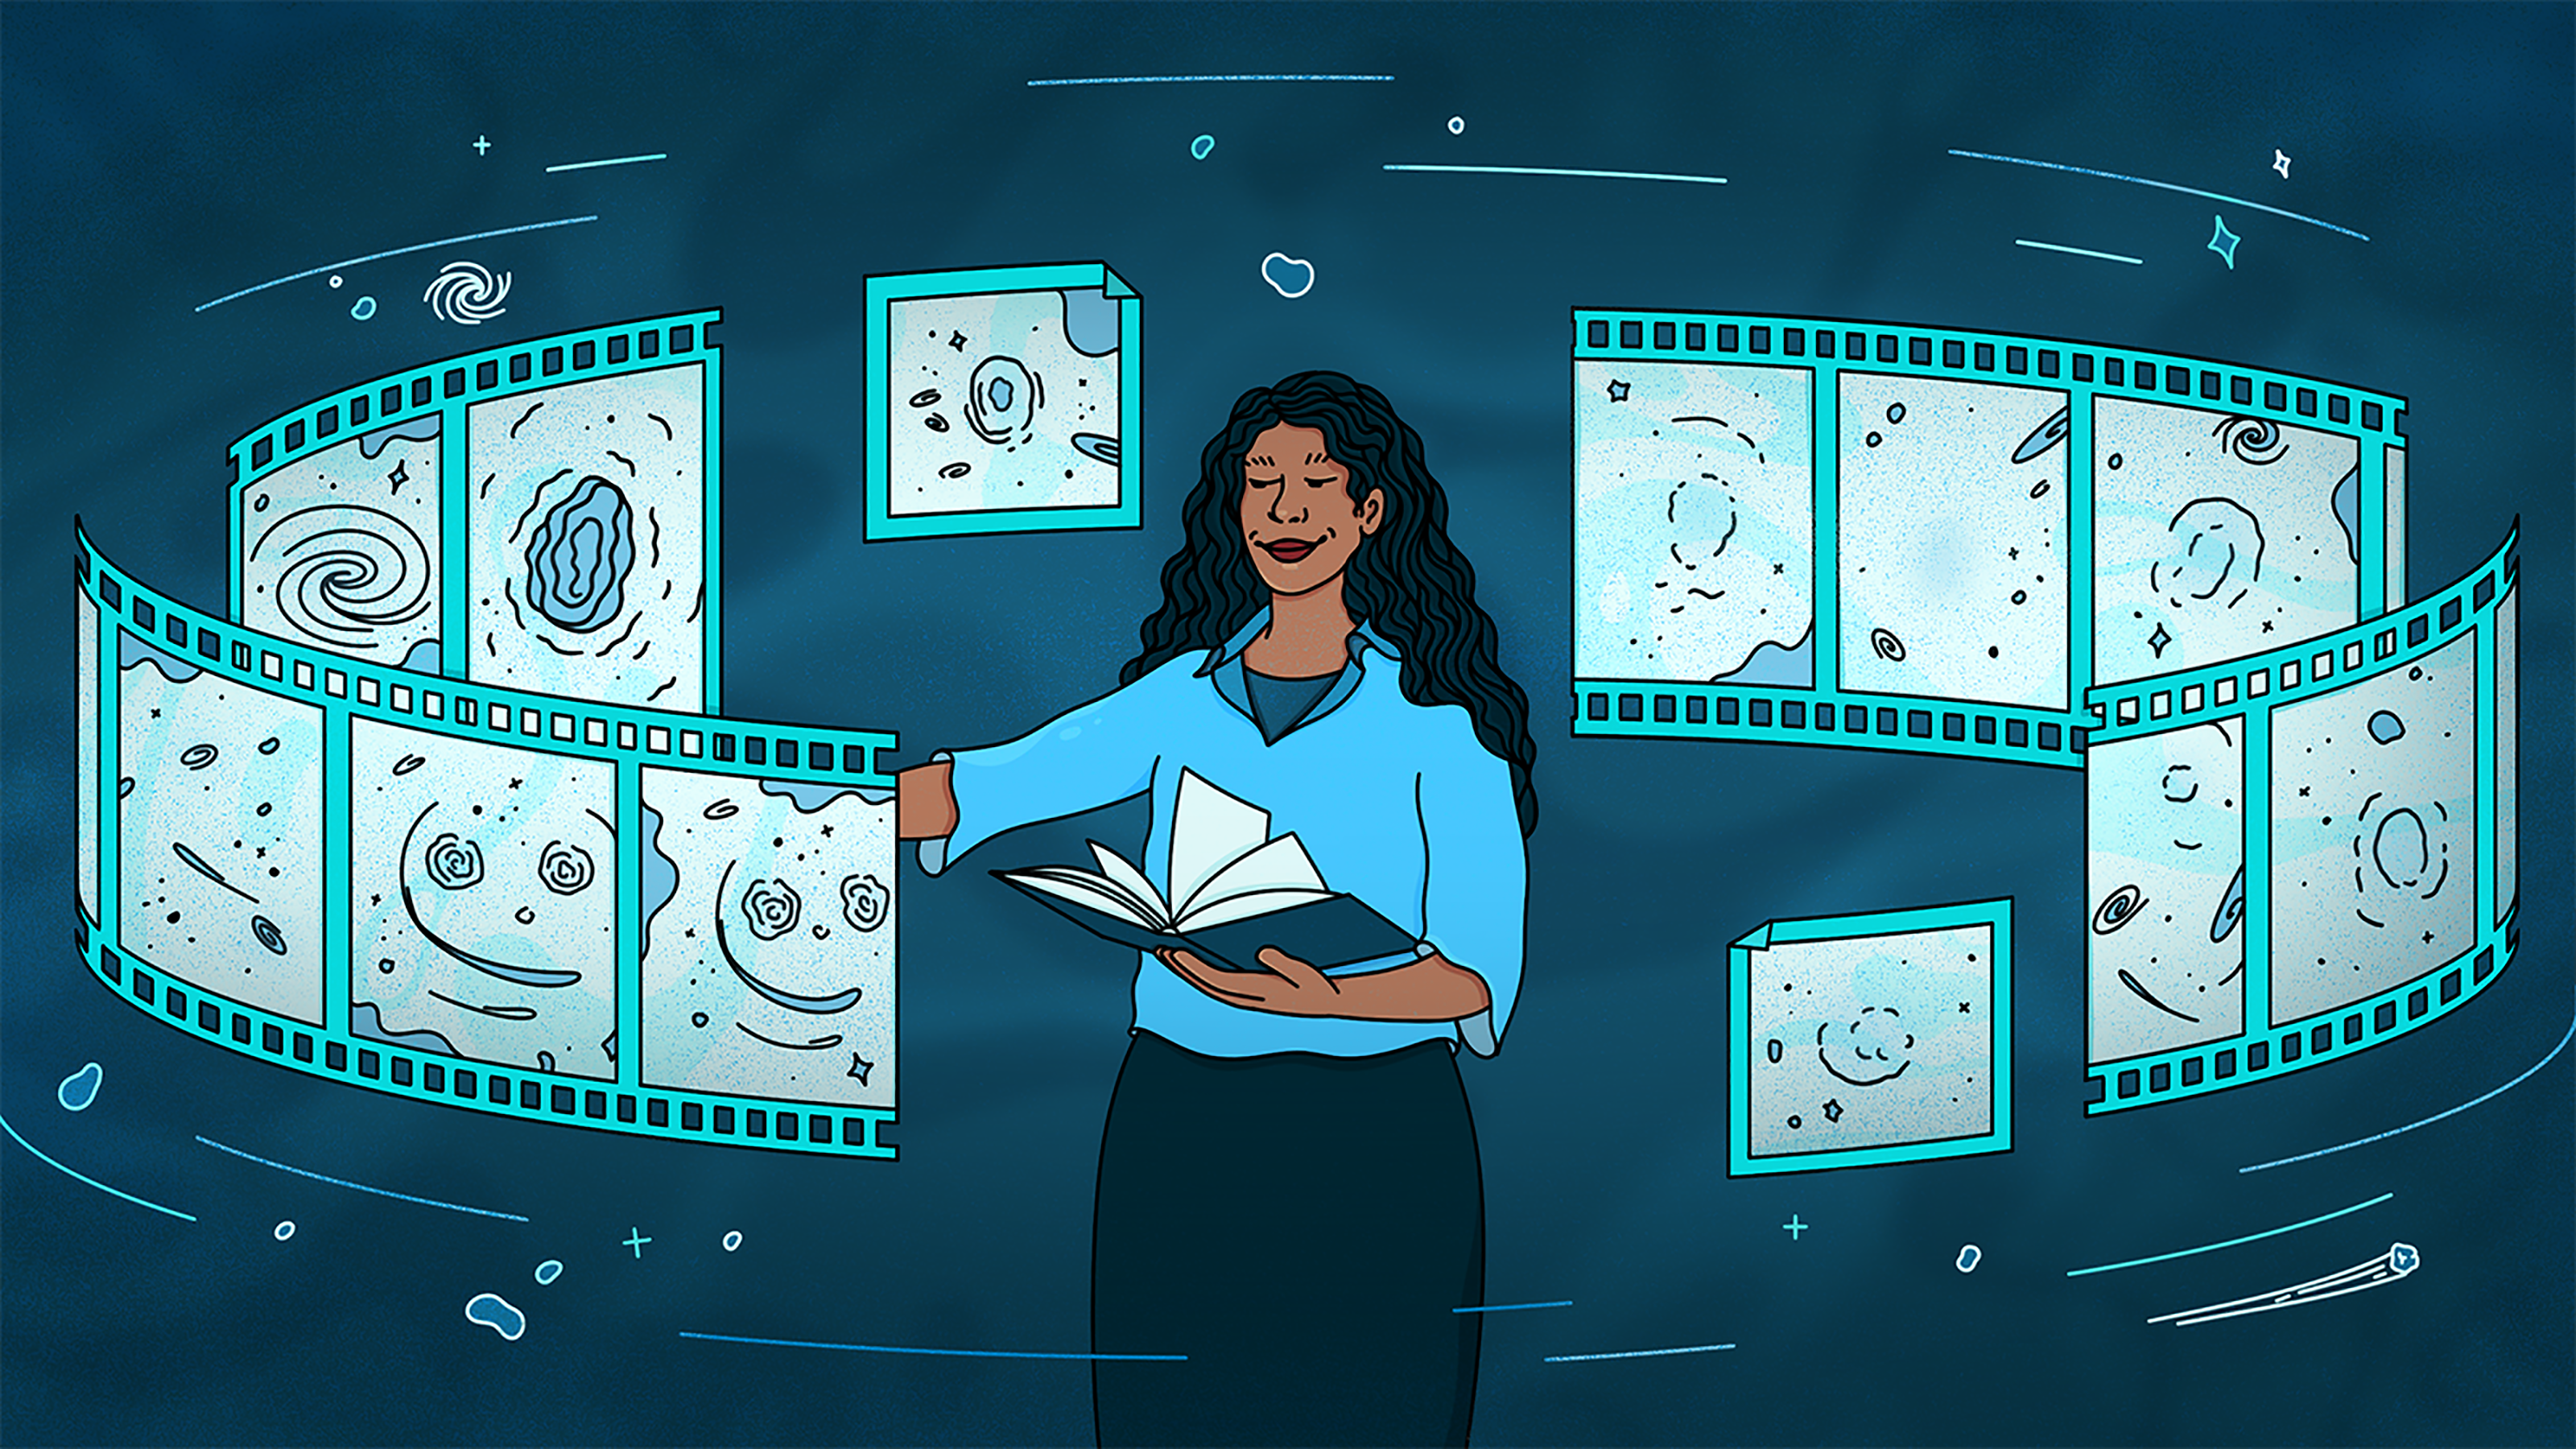

Gravitational lensing 1

Credit: Illustration by Sandbox Studio, Chicago with Thumy Phan